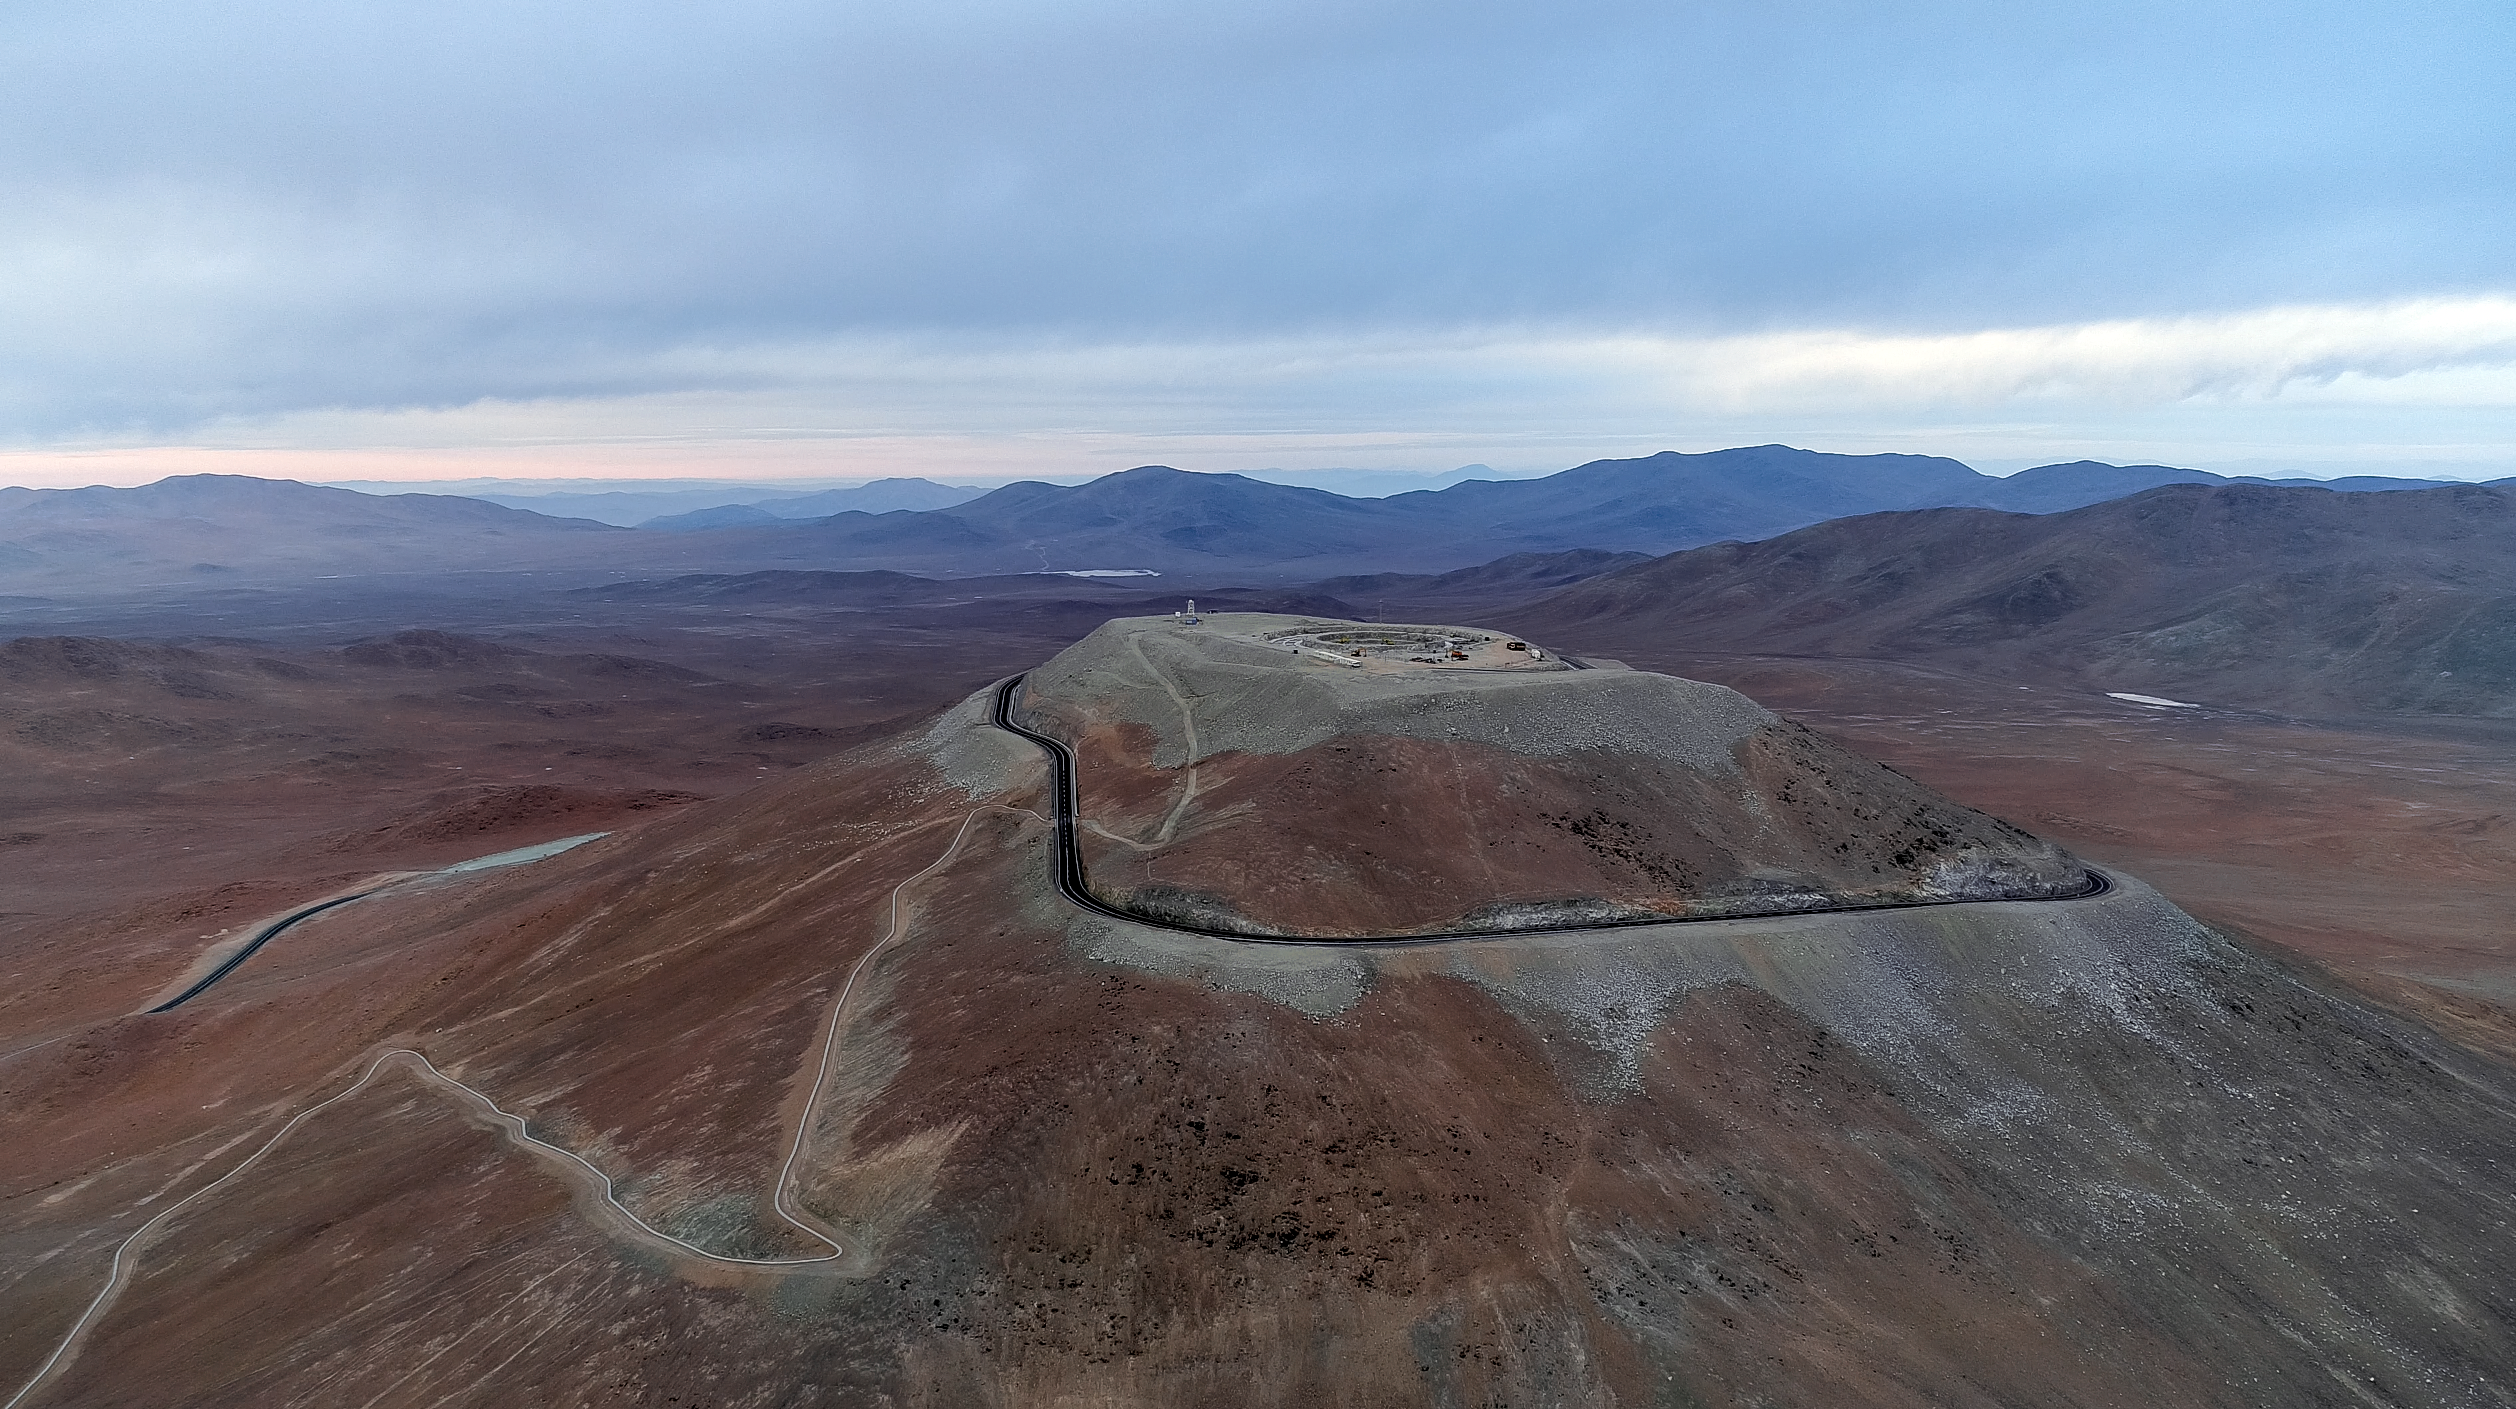

Future site of the ELT

This aerial view of the mountain Cerro Armazones shows the site where ESO's Extremely Large Telescope (ELT) will be built. The levelling of the top was completed in 2015 in preparation for the ELT, which will be the largest optical telescope in the world: the world's biggest eye on the sky. The ELT's design includes a main mirror 39 metres in diameter, constructed from 798 hexagonal segments. The ELT is a truly epic project that has the potential to revolutionise our perception of the Universe as much as Galileo's telescope did 400 years ago.

Credit: ESO